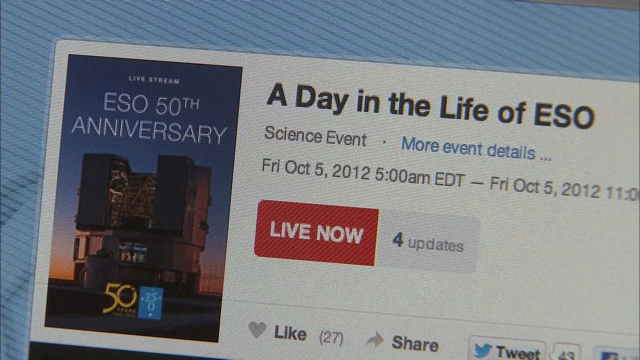

Screenshot of ESOcast 49

Watch this episode on this link.

Credit: ESO